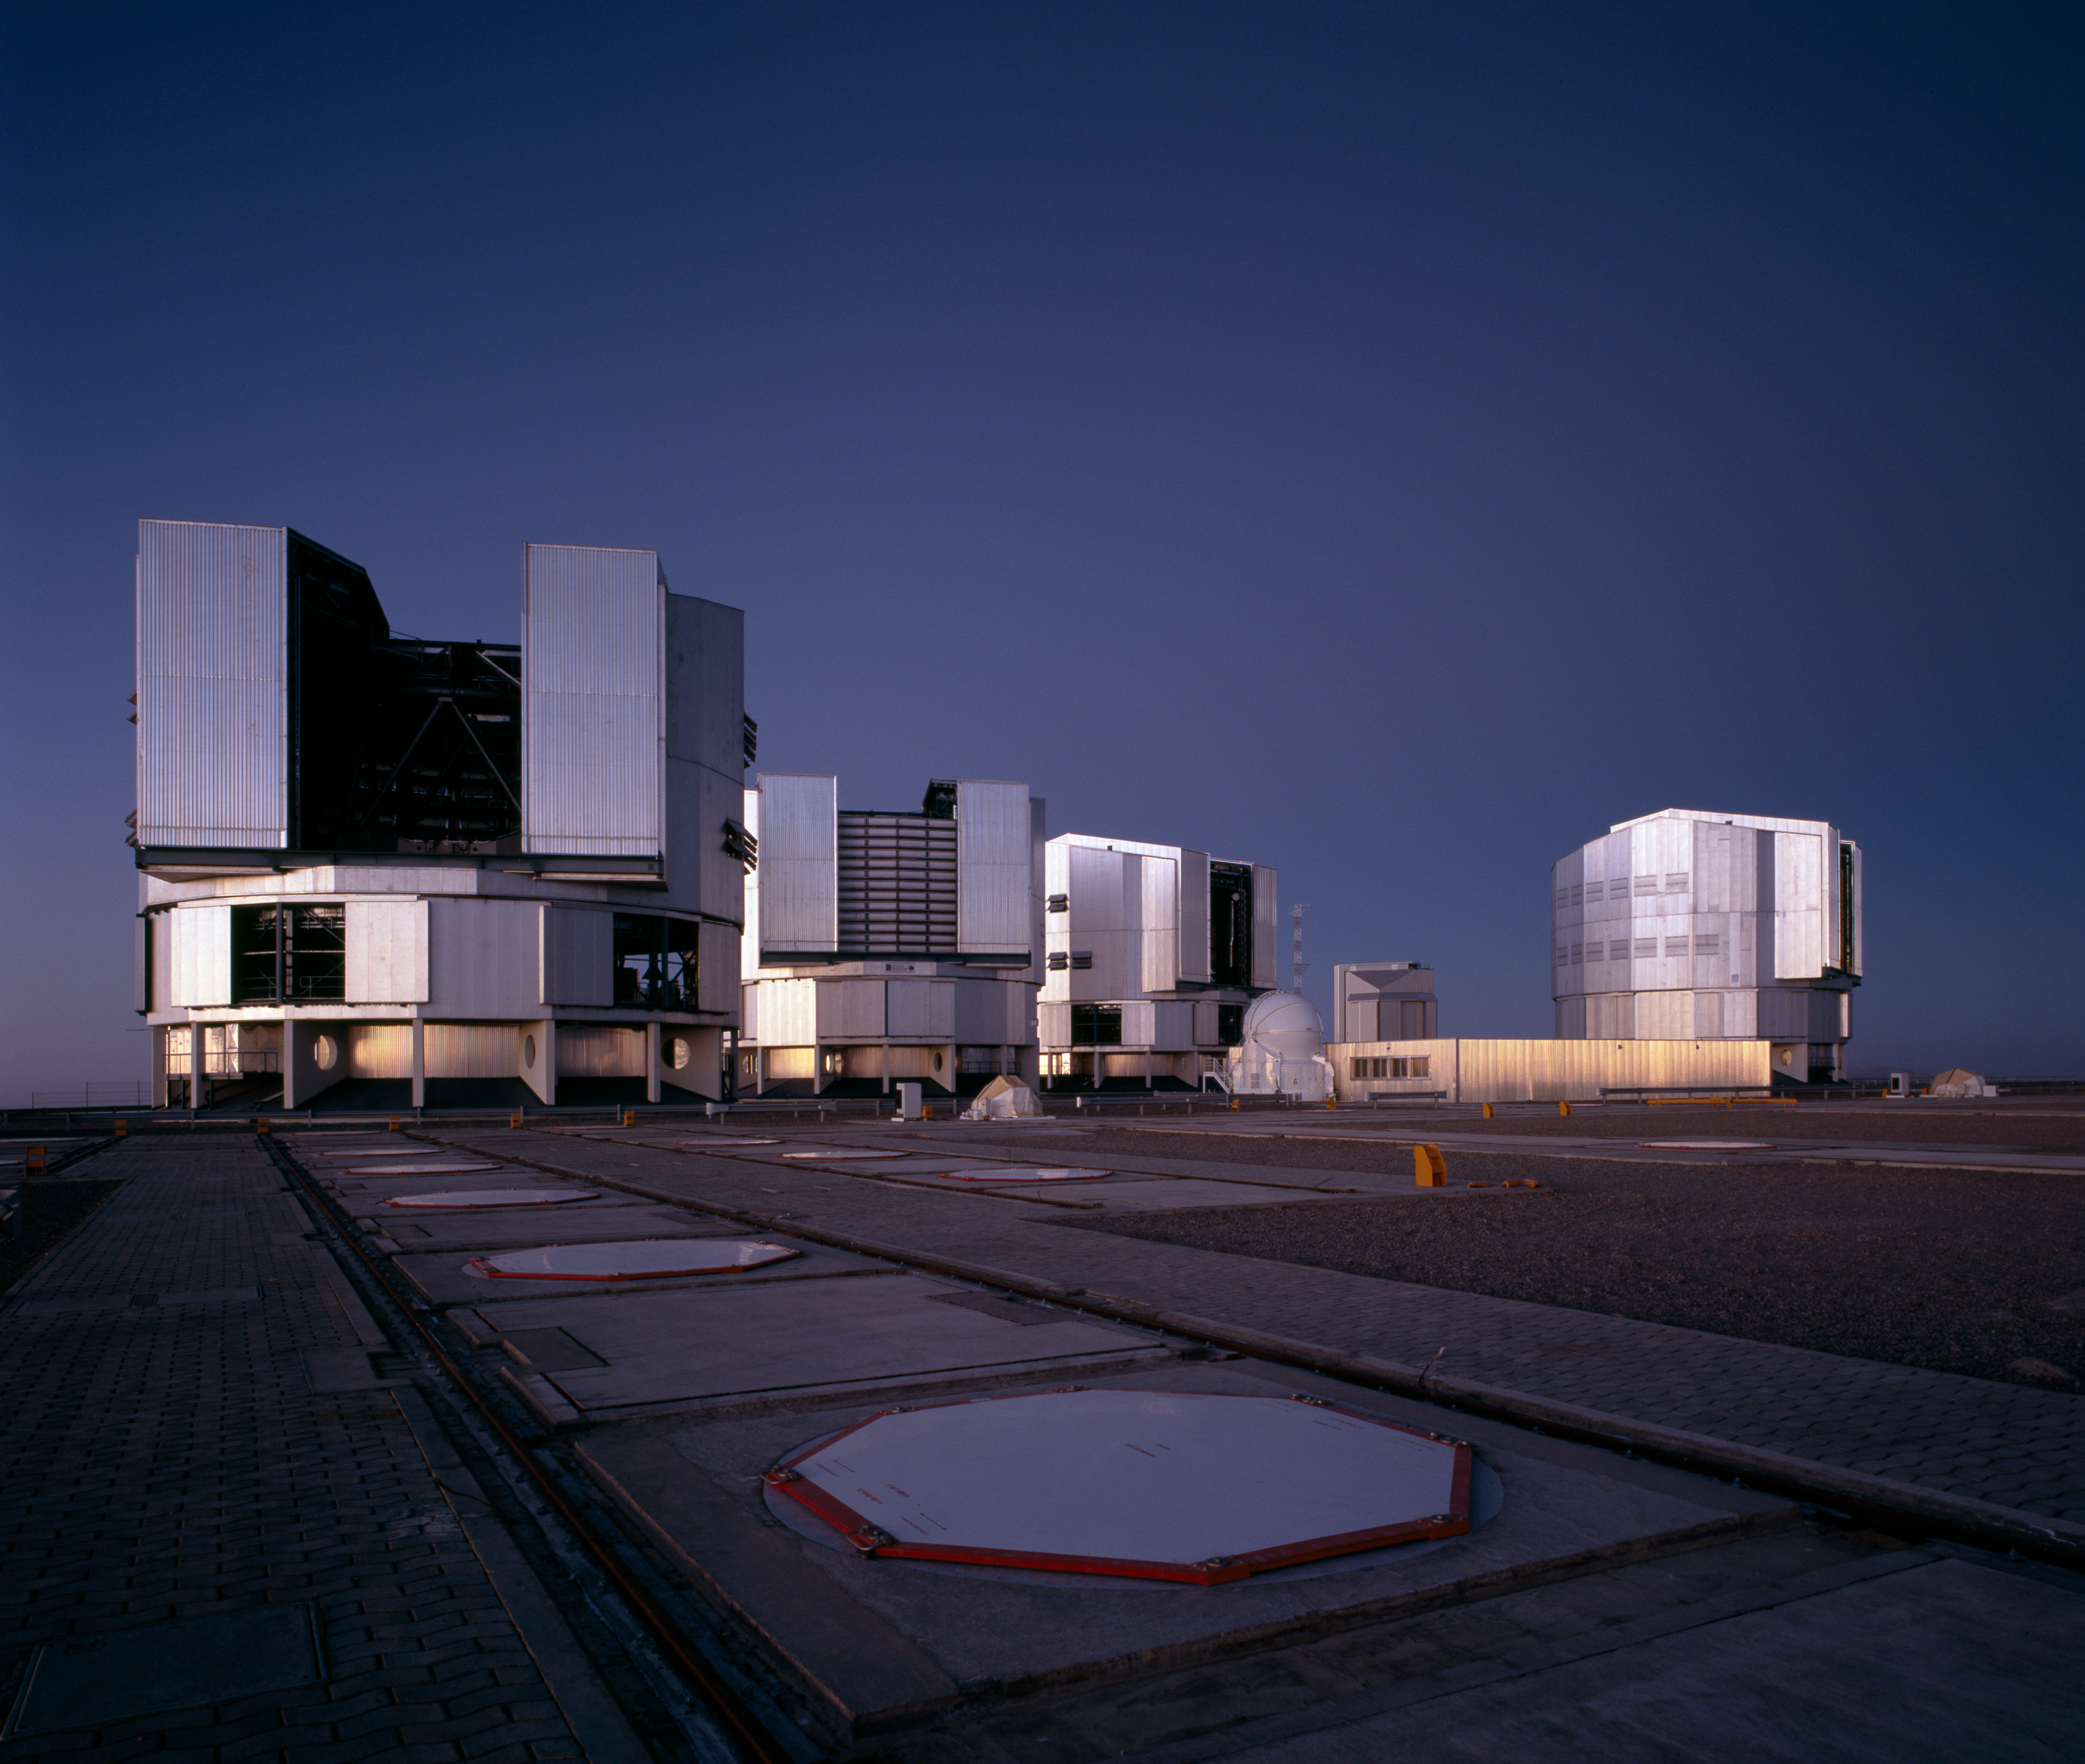

Paranal platform as night sets in

The VLT platform on Paranal just after sunset. The four 8.2m Unit Telescopes are ready for the night.

Credit: ESO